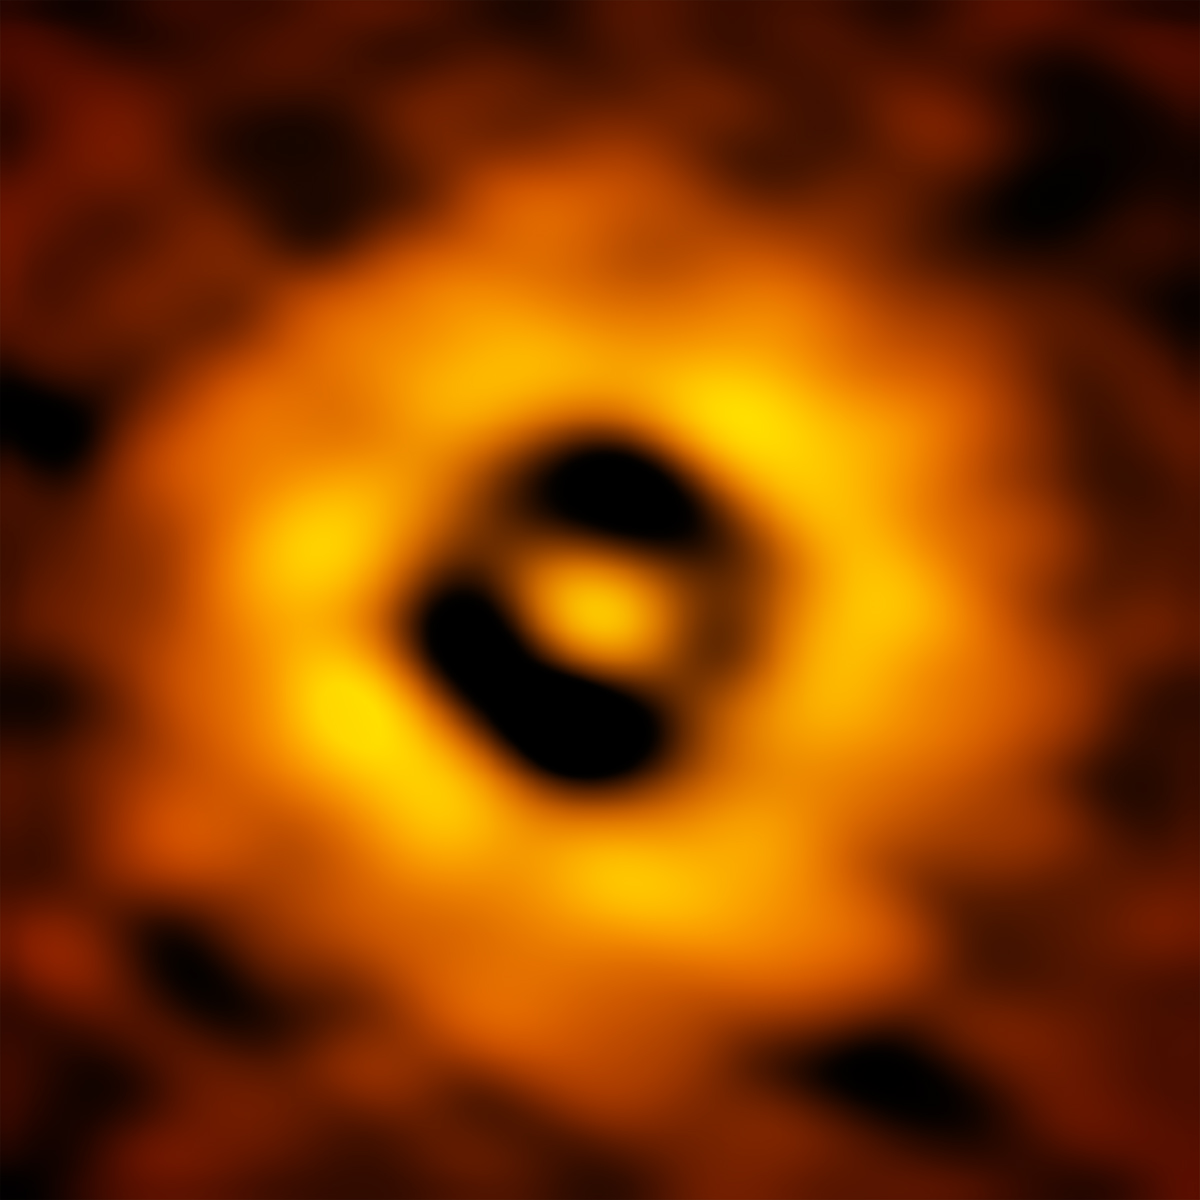

Inner region of the TW Hydrae protoplanetary disc as imaged by ALMA

This ALMA image of the young nearby star TW Hydrae has a resolution of 1 AU (Astronomical Unit, the distance from the Earth to the Sun in the Solar System). It reveals a gap in the disc at 1 AU, suggesting that a planet with a similar orbit to Earth is forming there.

Credit: S. Andrews (Harvard-Smithsonian CfA); B. Saxton (NRAO/AUI/NSF); ALMA (ESO/NAOJ/NRAO)